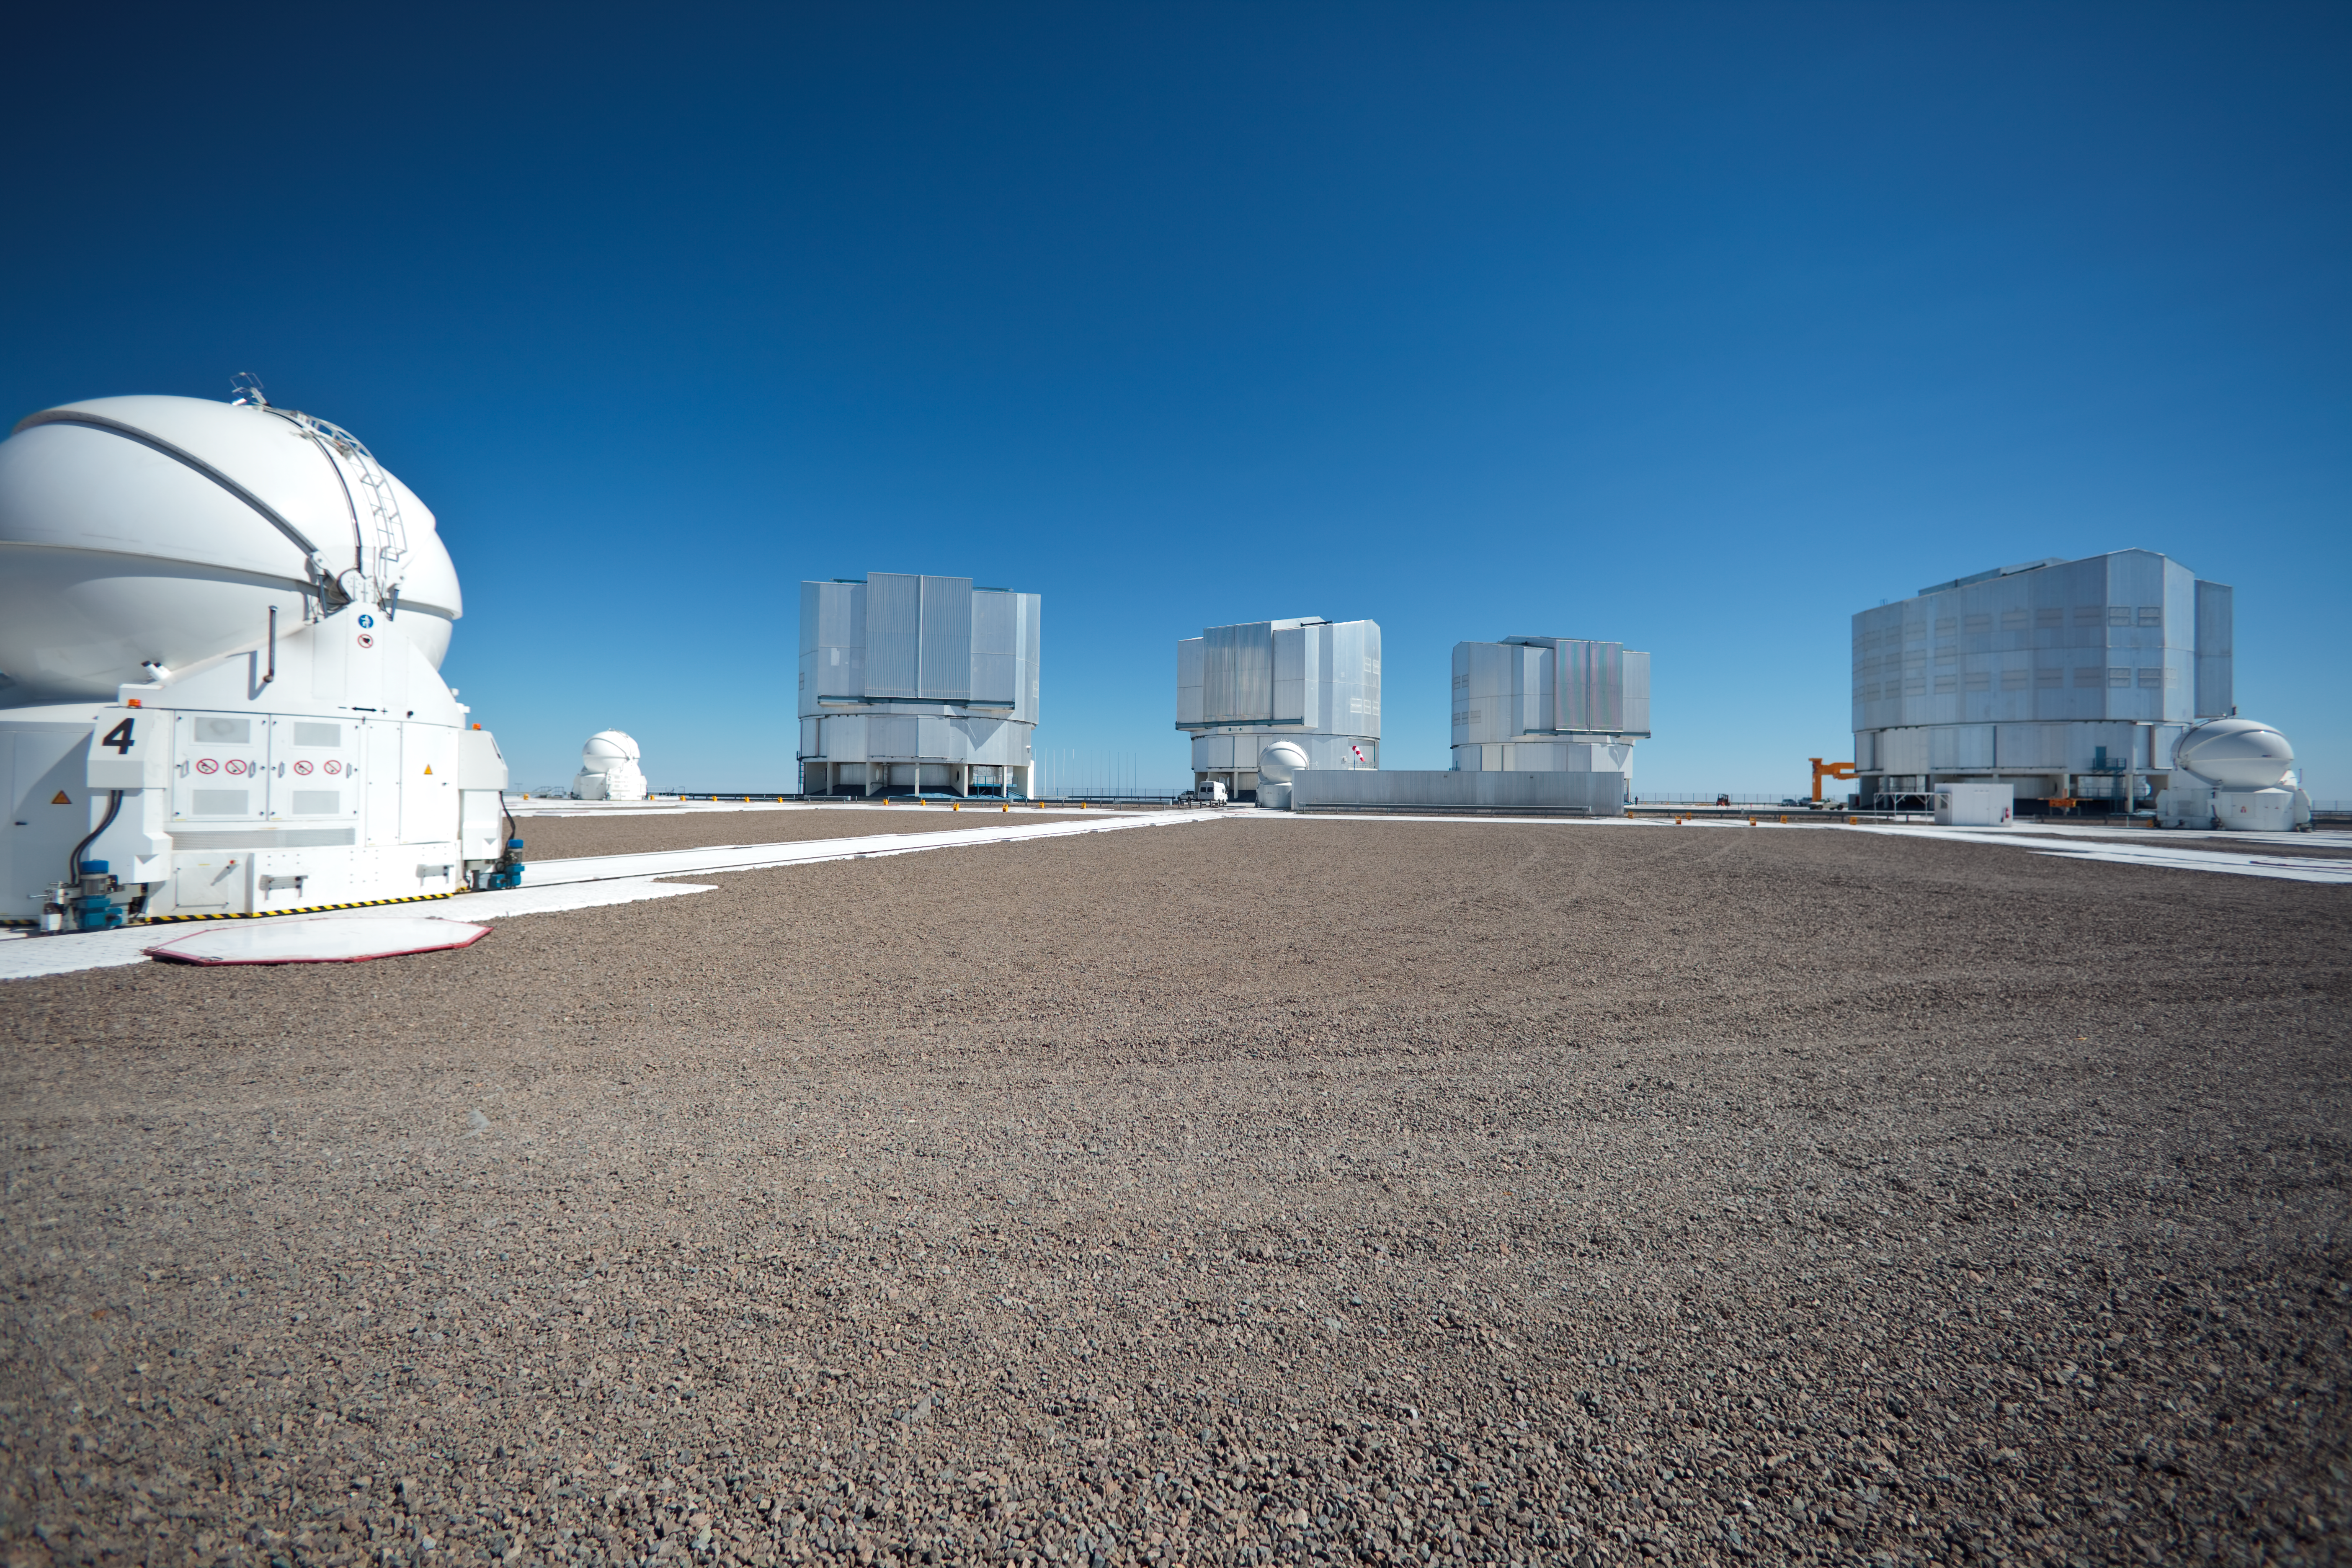

Daytime at Paranal

The VLT array at Paranal on a cloudless day in March 2009.

Credit: ESO